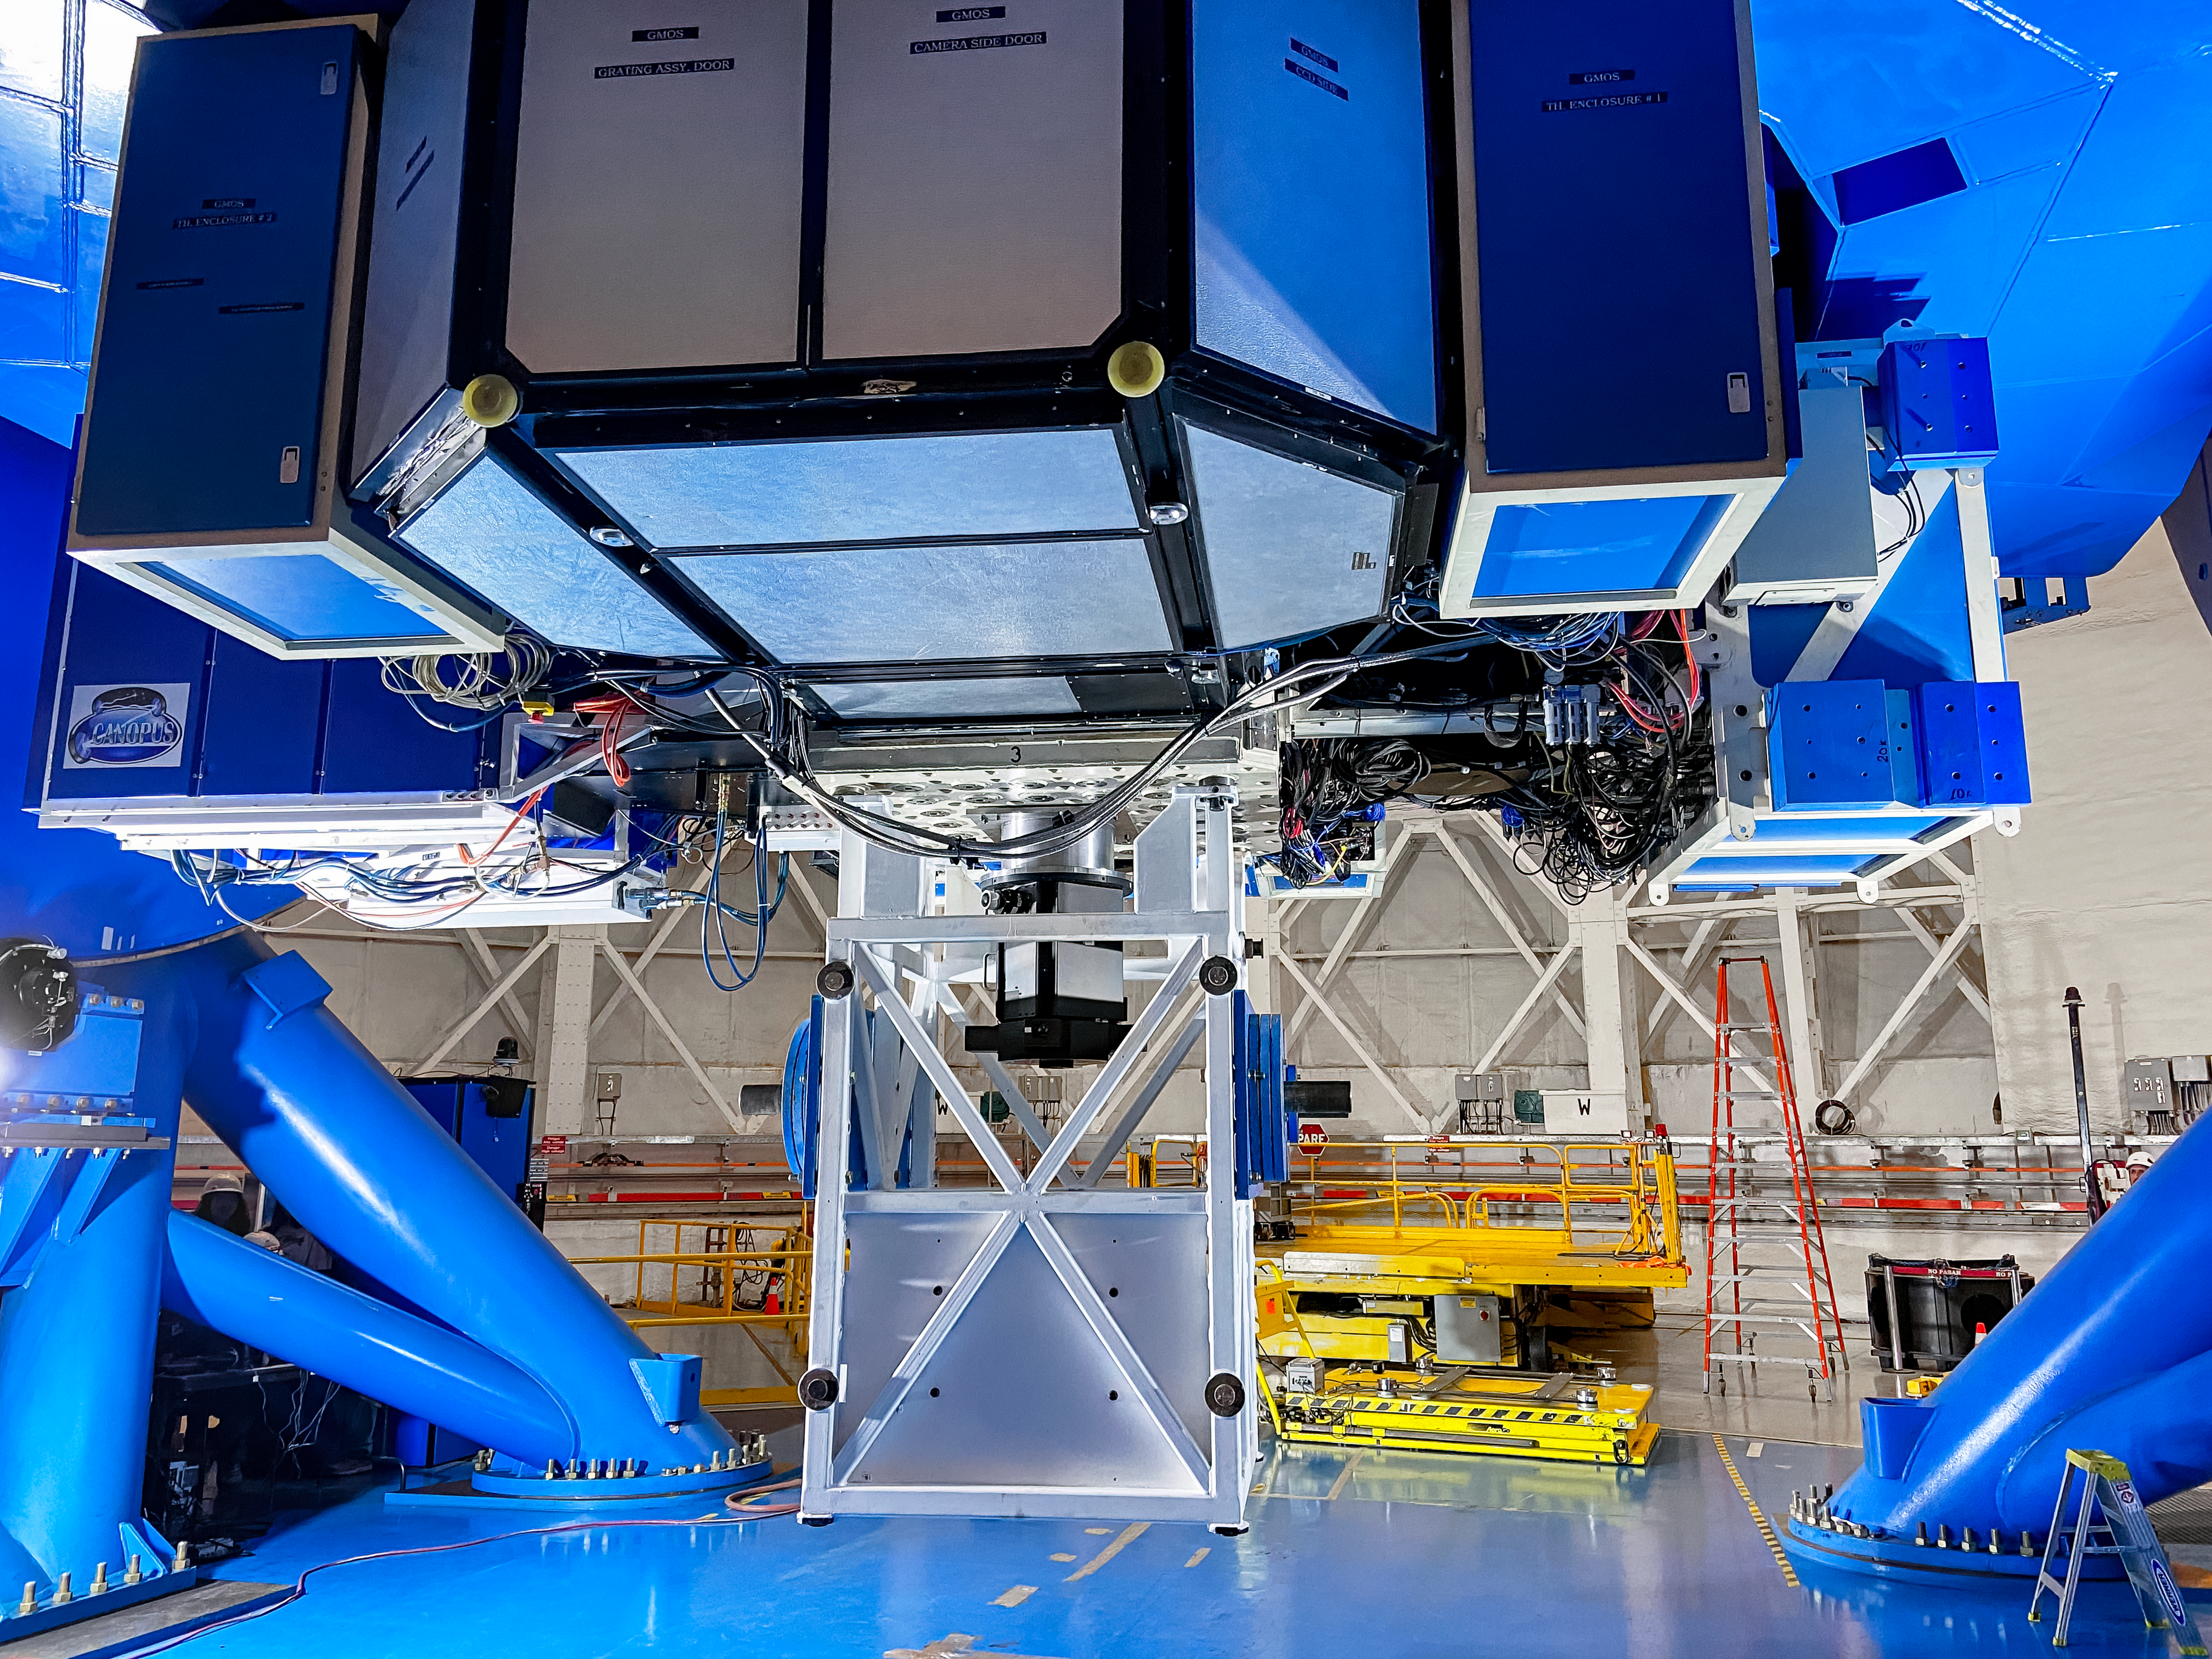

IQUEYE Installed on Gemini South

IQUEYE was delivered to and successfully installed on the Gemini South telescope in early February 2025.

Credit: International Gemini Observatory/NOIRLab/NSF/AURA/T. Cassanelli